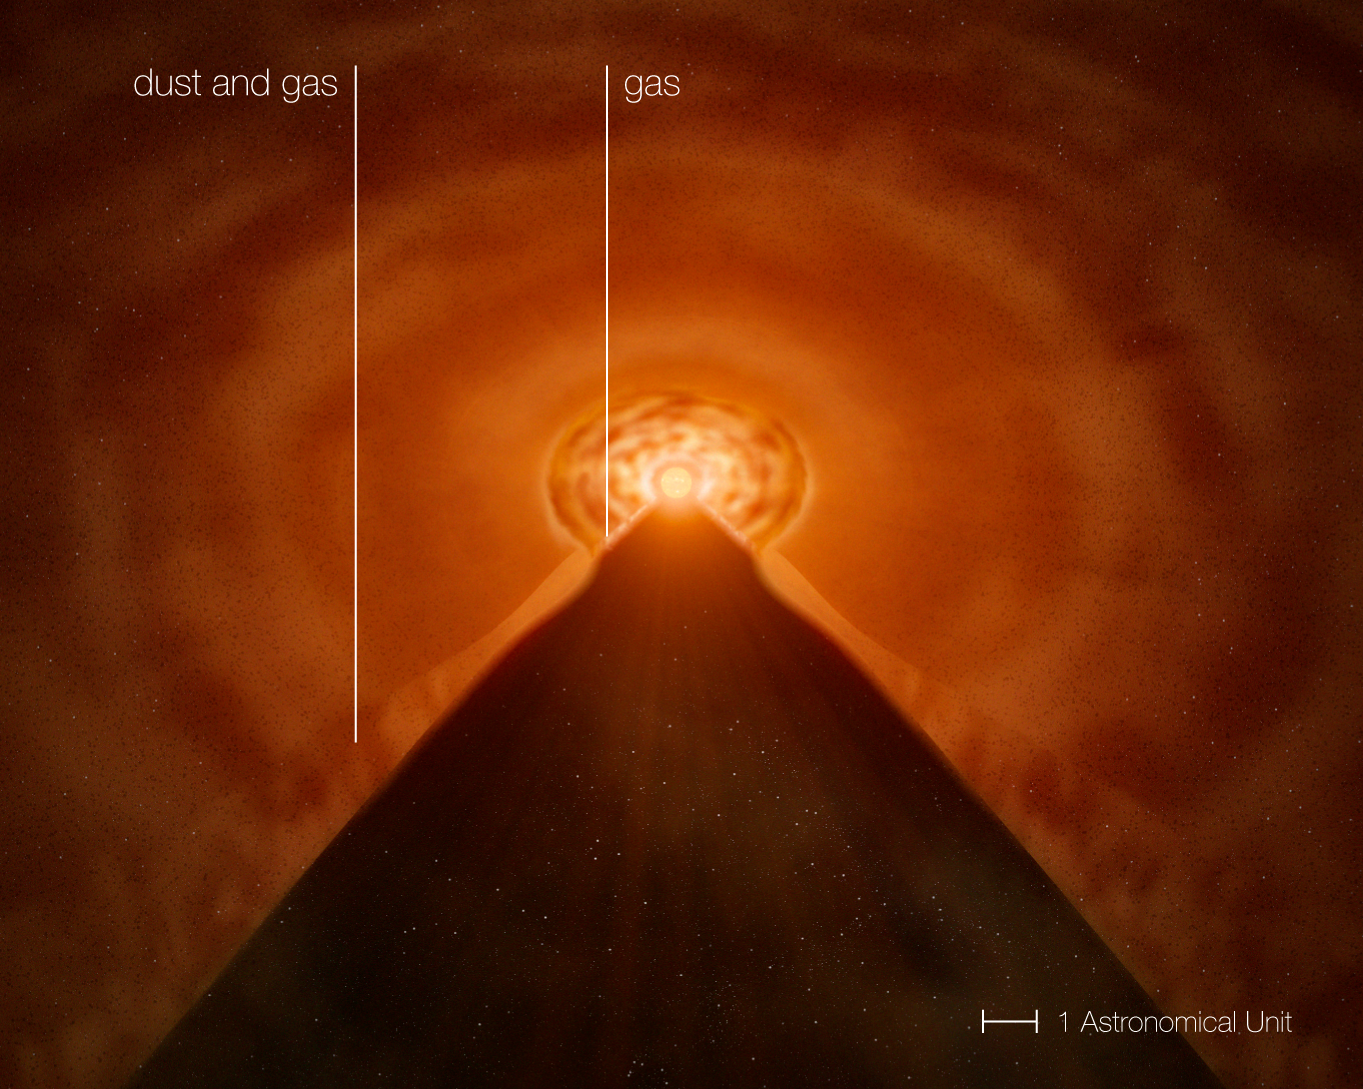

The growing-up of a star: the disc around MWC 147

Artist's impression of the disc of matter surrounding the young stellar object MWC 147 as inferred from observations made with ESO's Very Large Telescope Interferometer. Thanks to these observations, astronomers have probed the inner parts of the disc of material surrounding the MWC 147, witnessing how it gains its mass before becoming an adult.

A slice has been cut to show the inner structure better. The disc extends out to 100 times the distance between the Earth and the Sun (100 Astronomical Units — 100 AU). It is inclined by about 50 degrees as seen from Earth. The dust in the outer disc emits mainly at mid-infrared wavelengths, while close to the star there is also strong near-infrared emission from very hot gas. This gas is transported towards the forming star, increasing its mass at a rate of 7 millionths of the mass of the Sun — or about 2 times the mass of the Earth — per year.

Credit: ESO